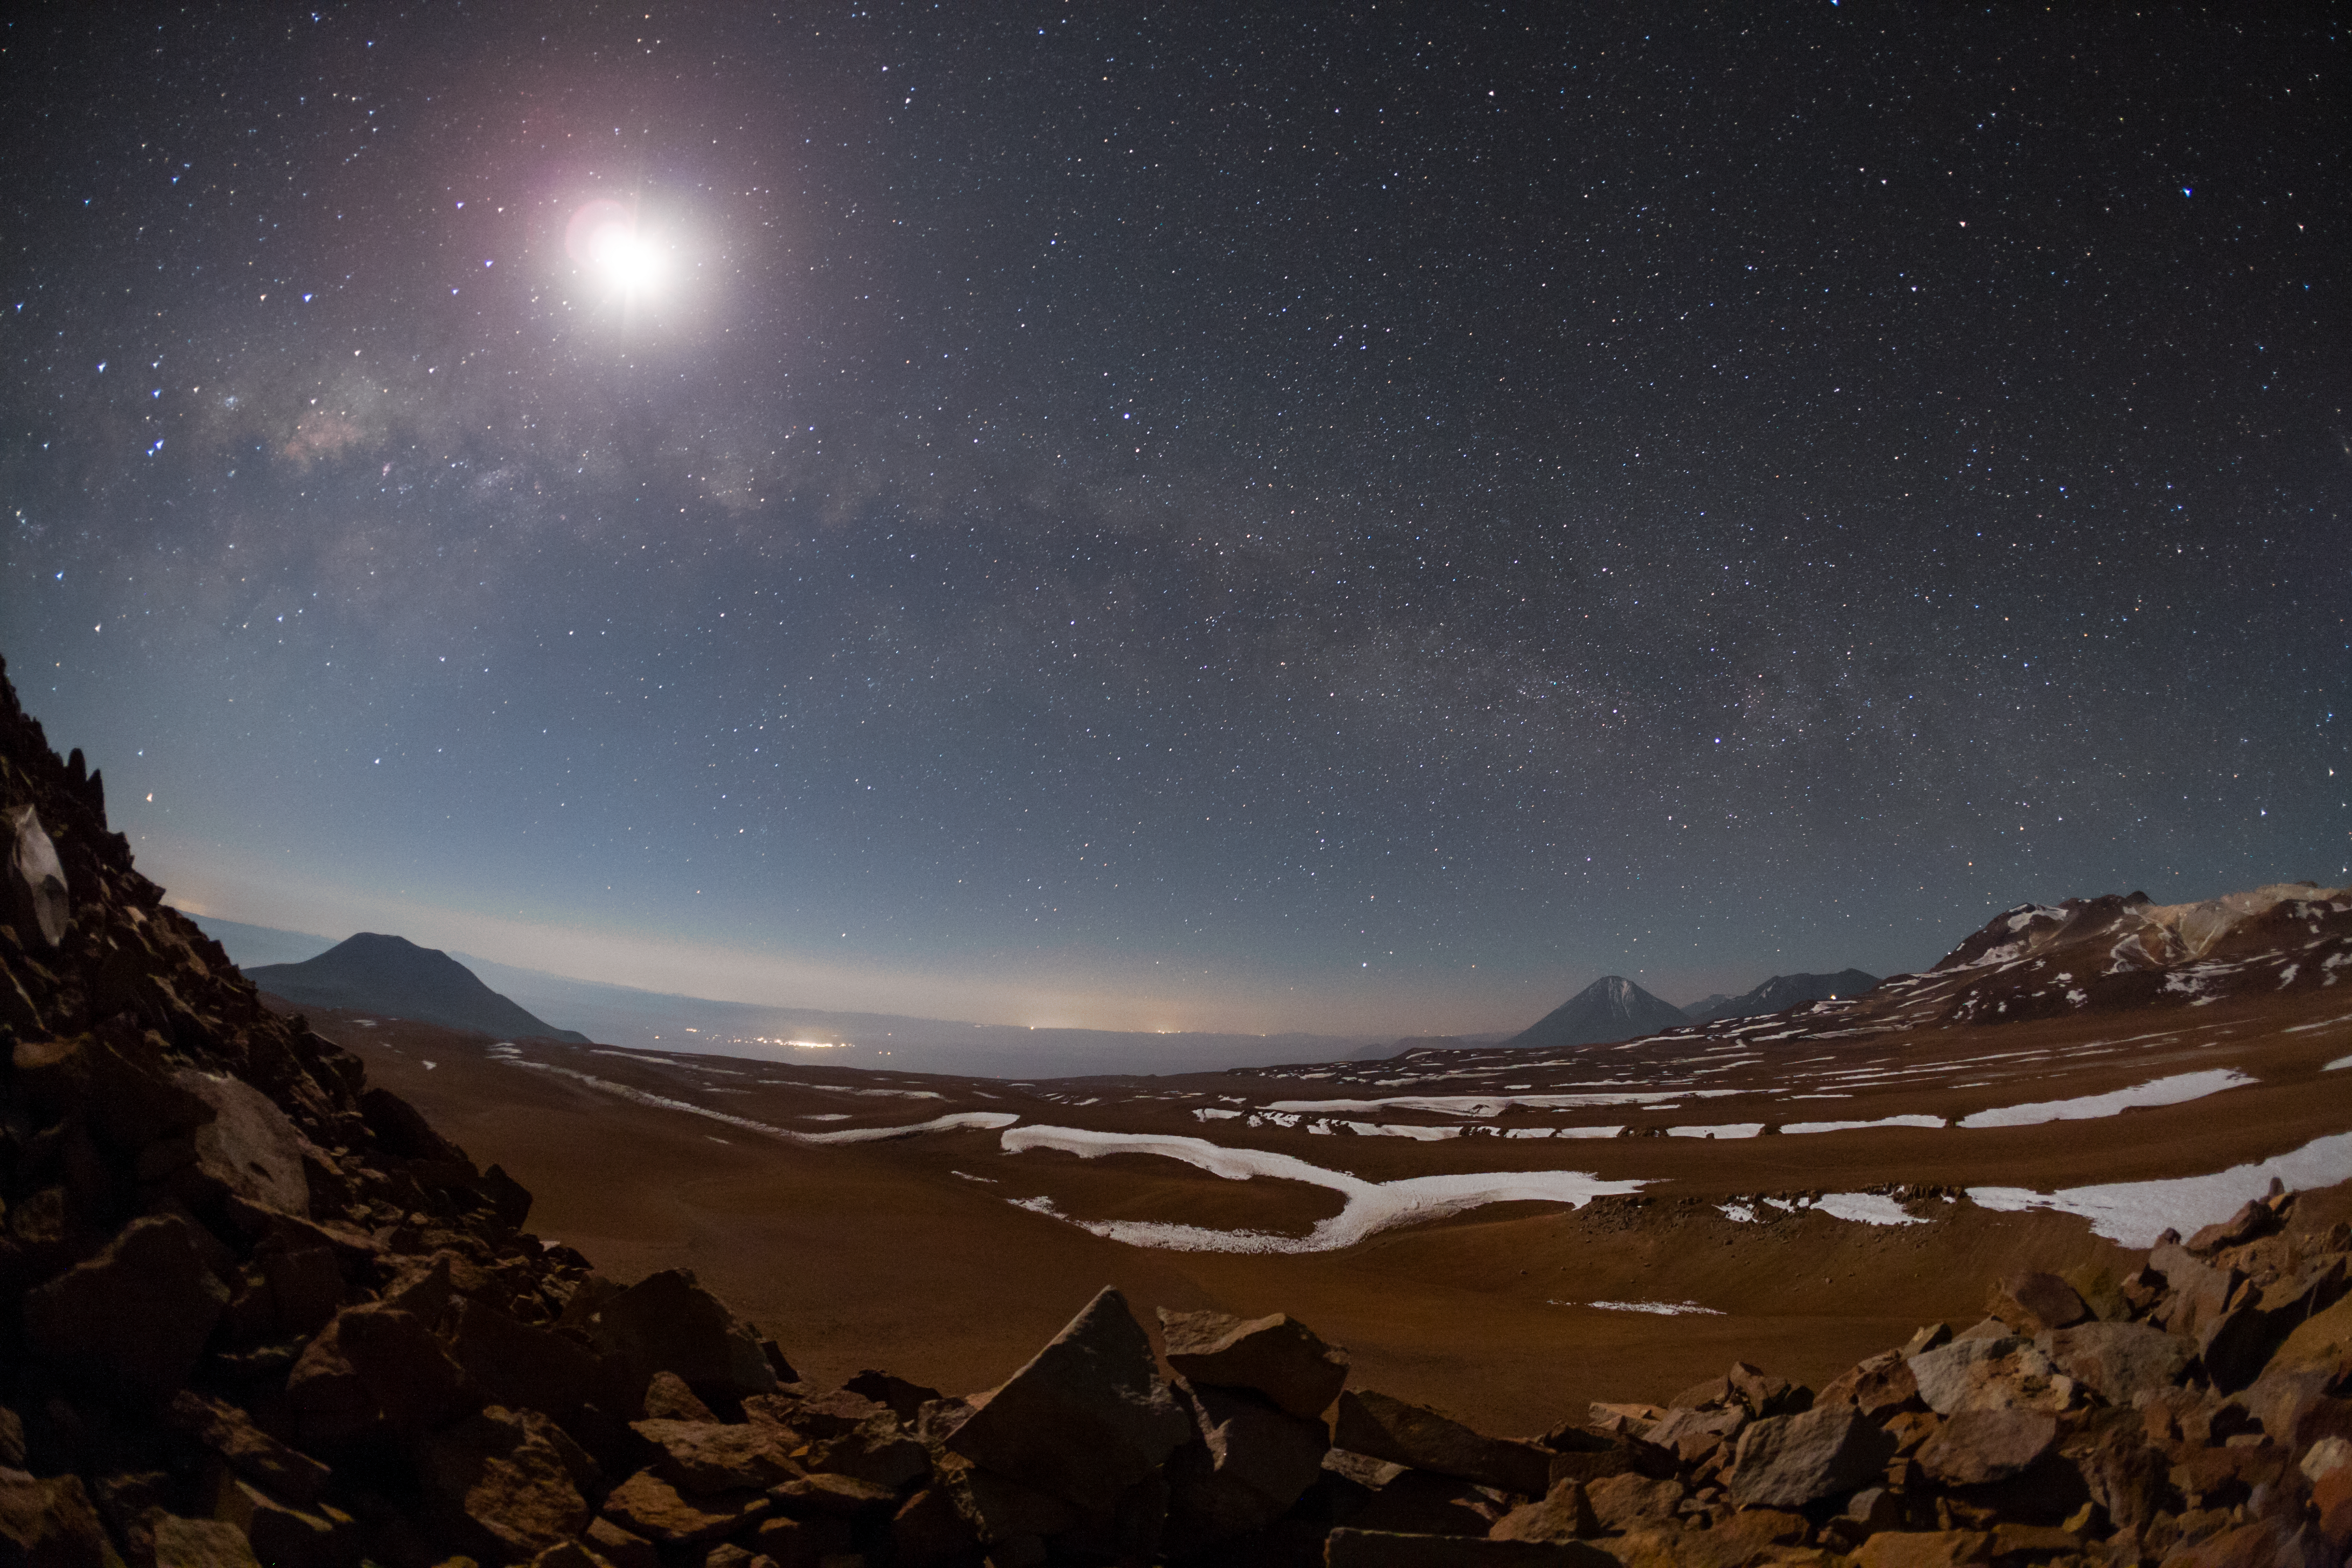

Chajnantor plateau

This image of the magnificent Chajnantor Plateau is taken in Ultra High Definition quality using a 4K camera (the original video is here). The glittering clear skies are captured in crisp, breathtaking quality as they dance high above the rocky contours of the Chilean Andes below — a glimpse into the stunning Ultra HD footage of Chile produced by the ESO Ultra HD Expedition team. Ultra HD adds a new dimension to these striking contrasts which provide perfect astronomical viewing conditions for the Atacama Large Millimeter/submillimeter Array (ALMA) to study the distant, cold Universe.

Credit: ESO/B. Tafreshi (twanight.org)